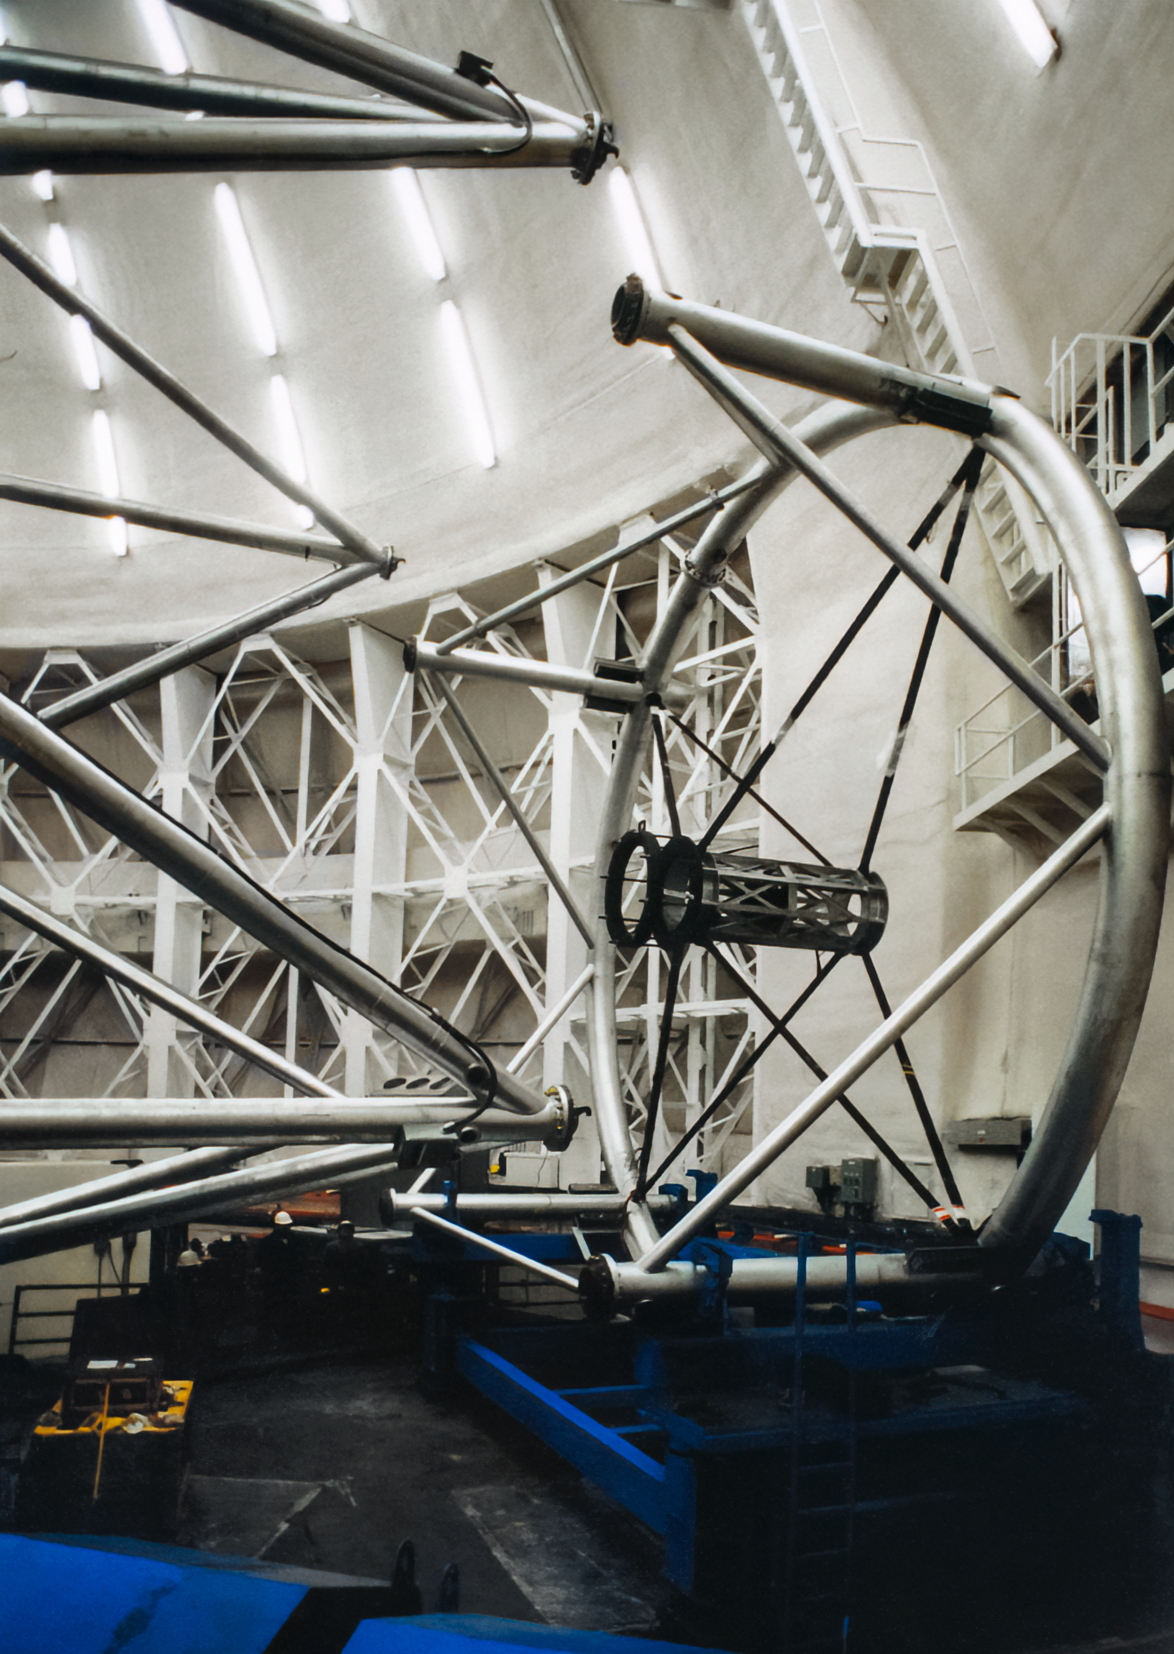

Gemini Project Construction

Hardware related to the construction of the twin International Gemini Observatory telescopes in 1998.

Credit: International Gemini Observatory/NOIRLab/NSF/AURA